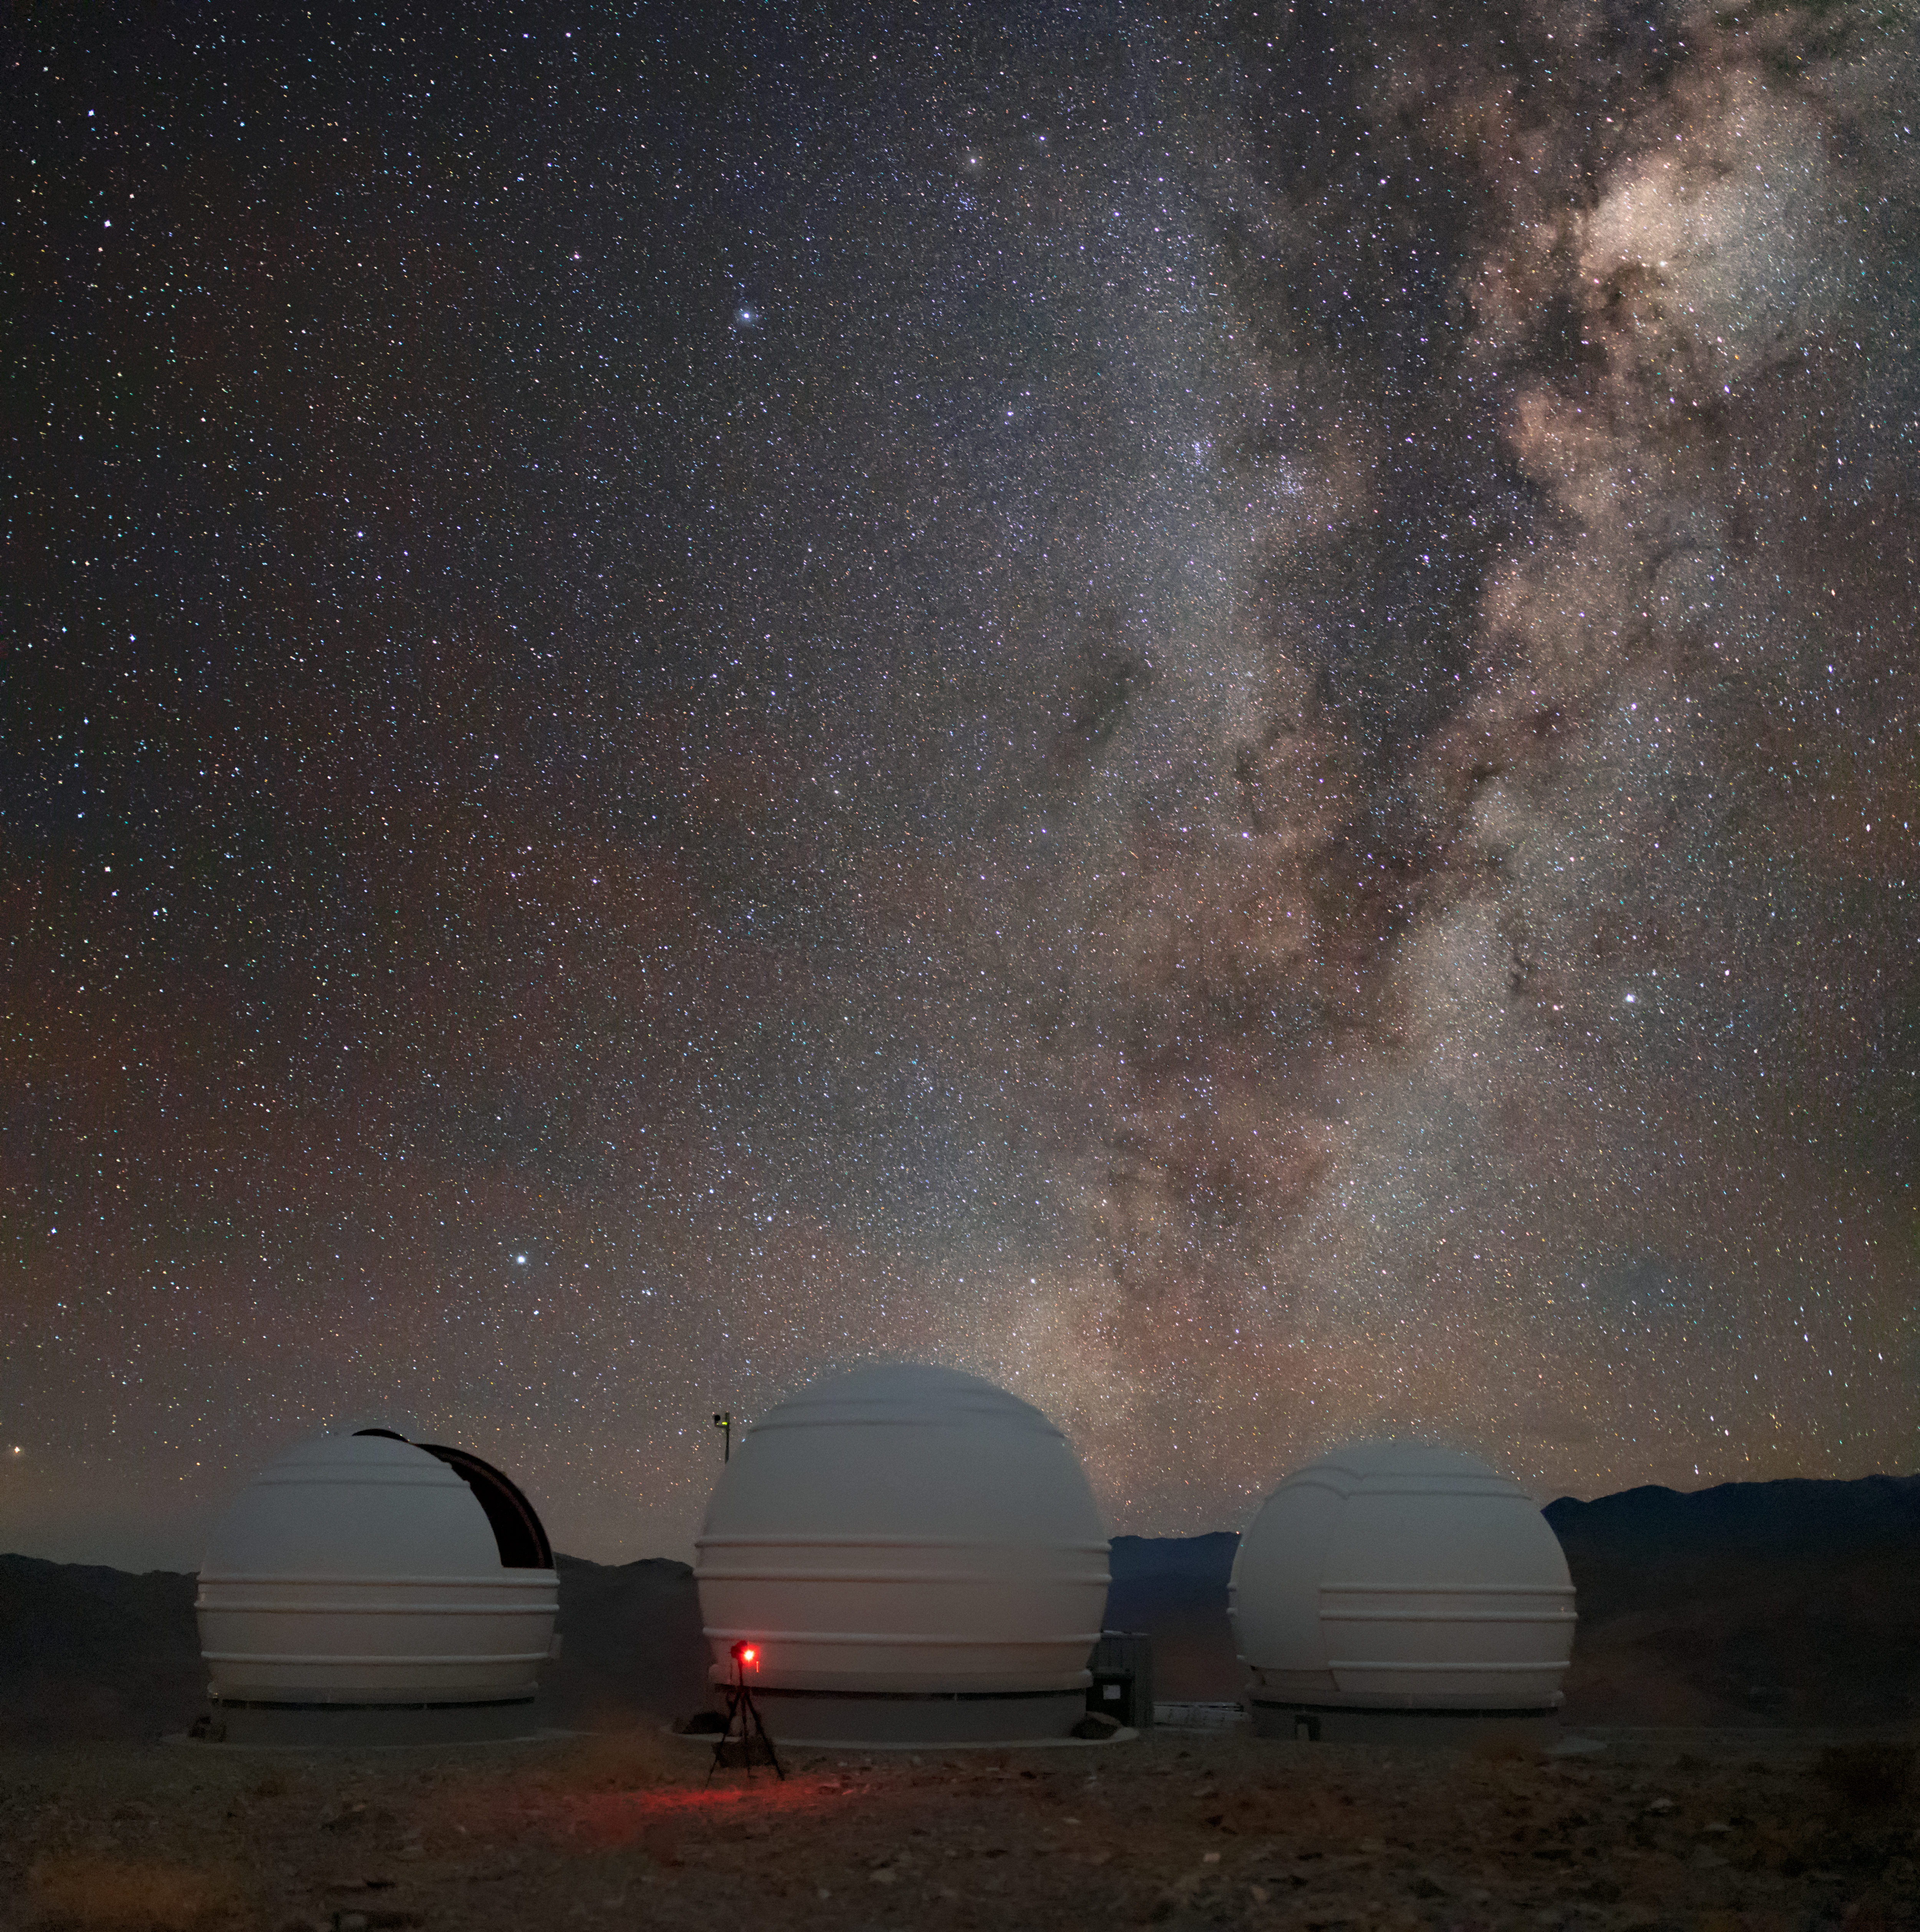

Milky Way above ESO telescopes

The Milky Way above the "Exoplanets in Transits and their Atmospheres" telescopes at La Silla Observatory in Chile.

Credit: ESO/M. Zamani